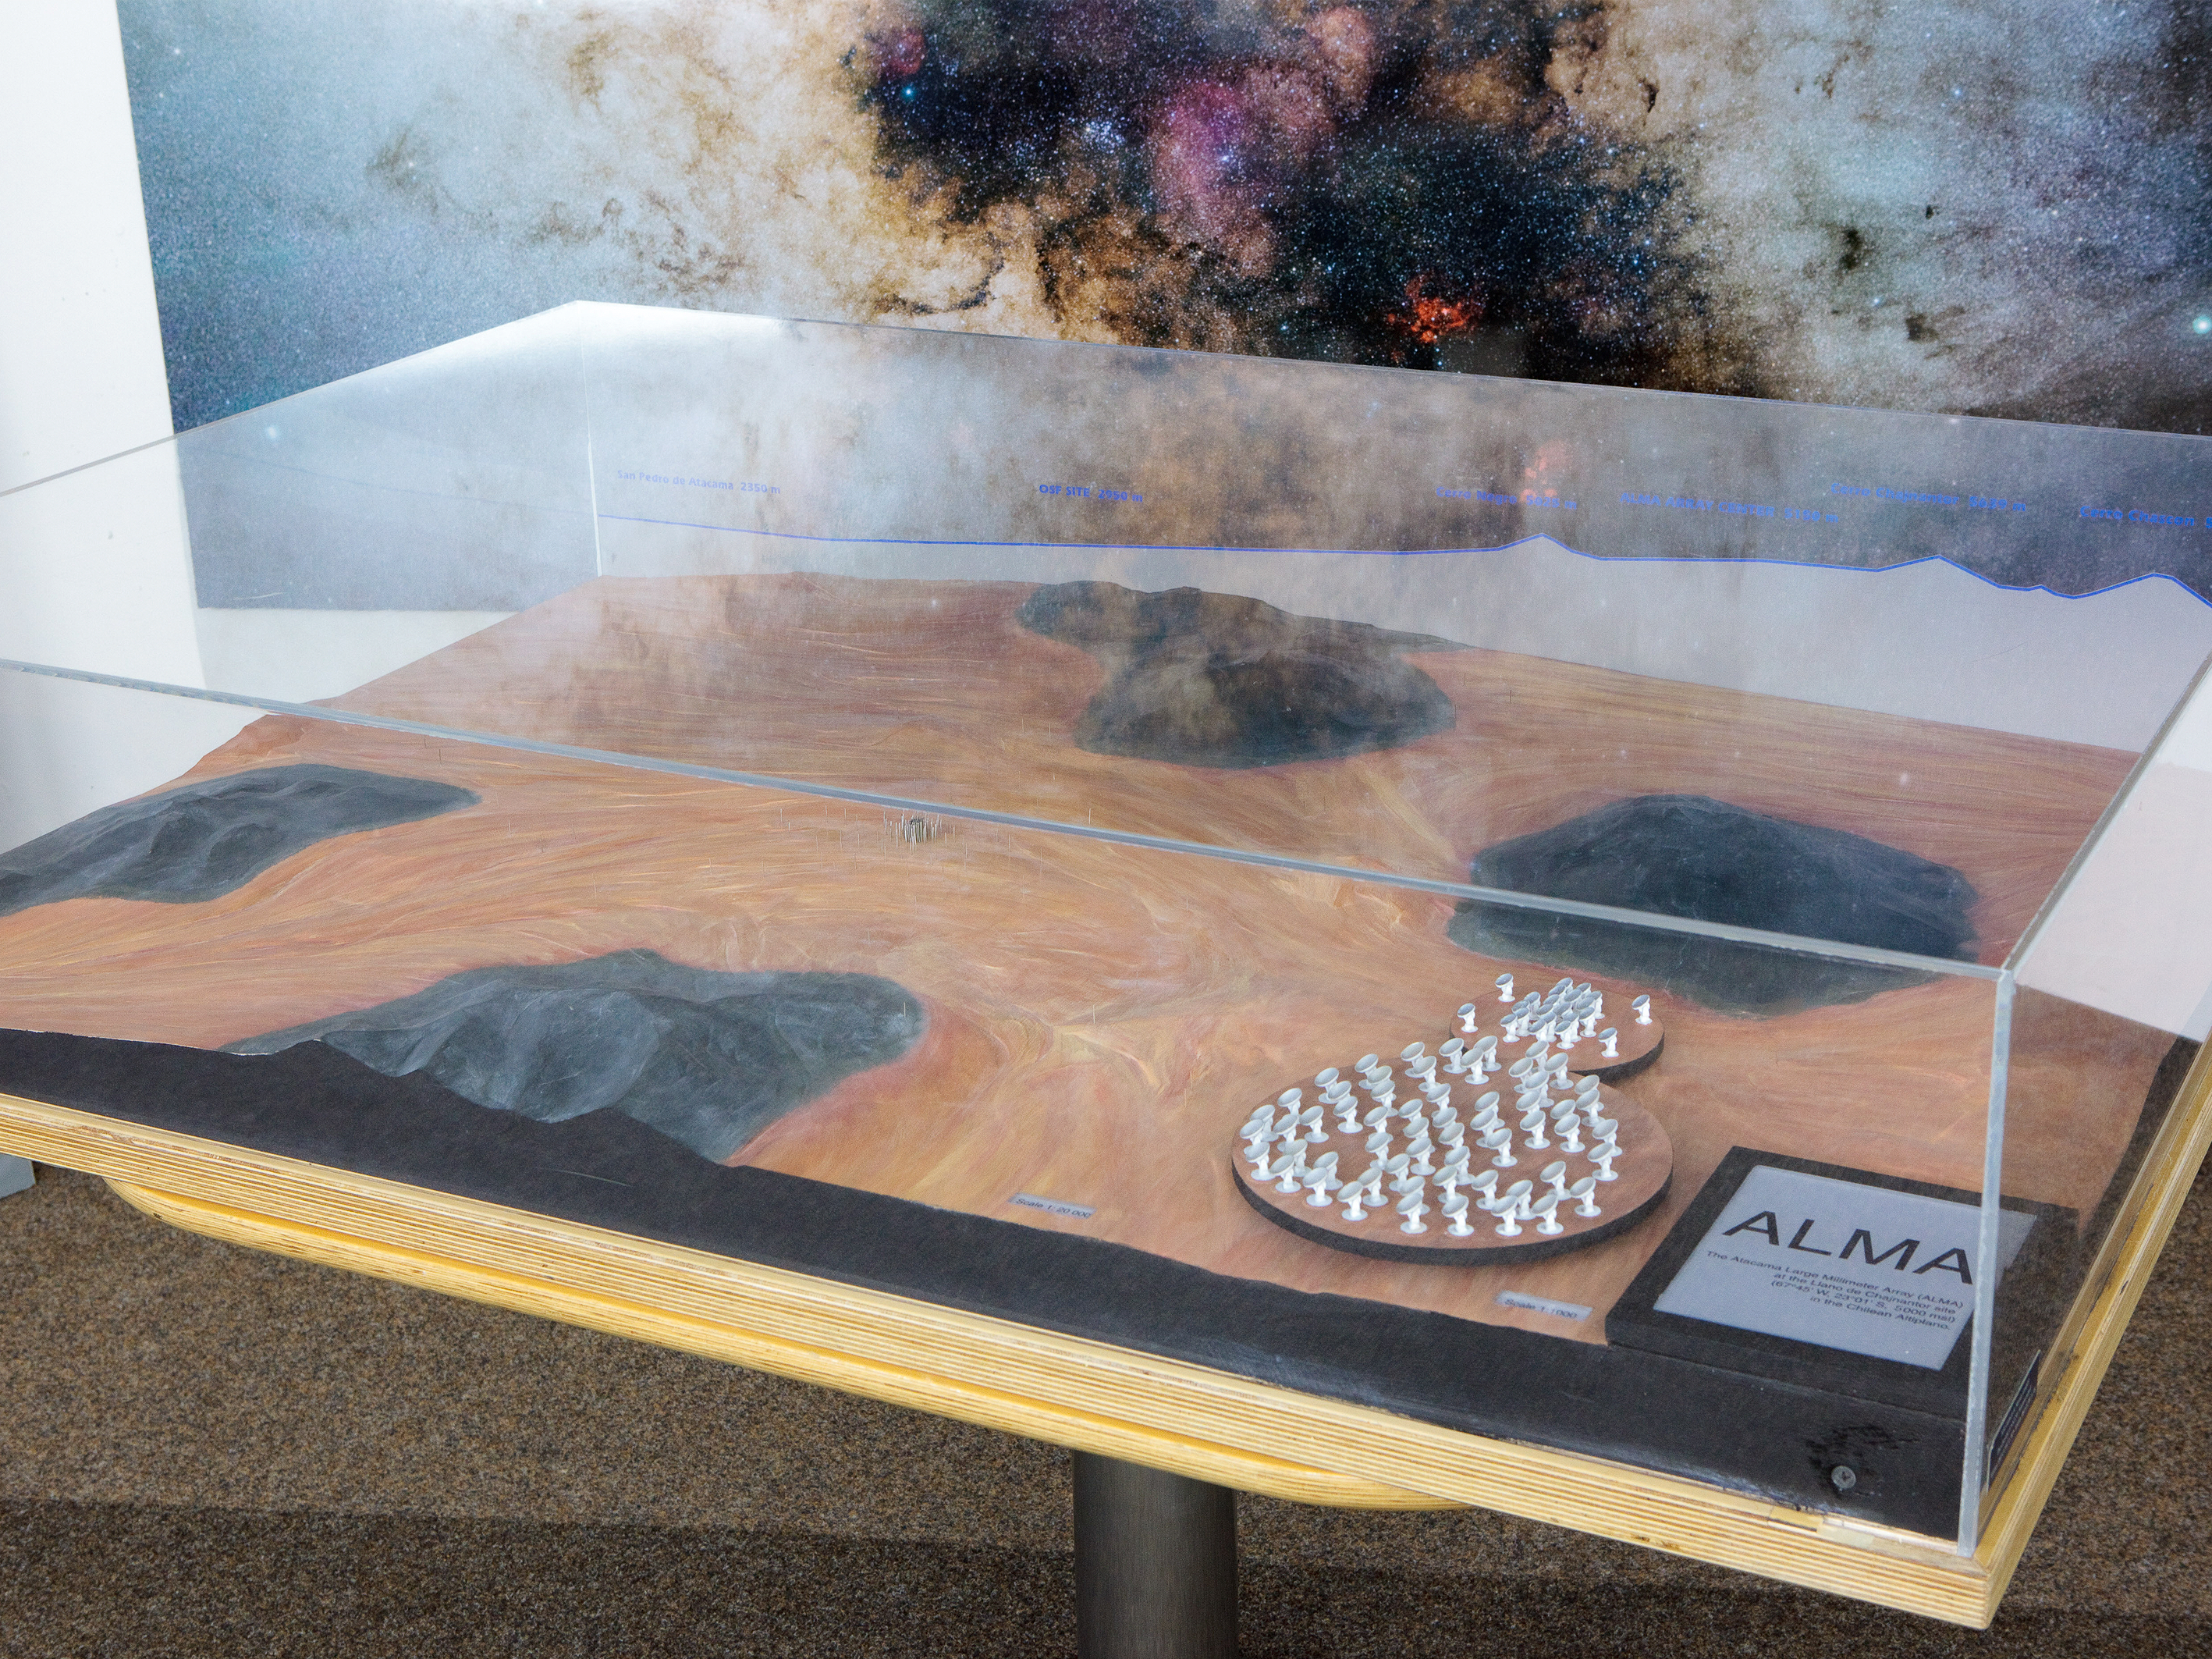

ALMA Chajnantor plateau model 01

ALMA Chajnantor plateau.

Shipping dimensions: 160cm x 117cm x 71cm, 240kg

Credit: ESO